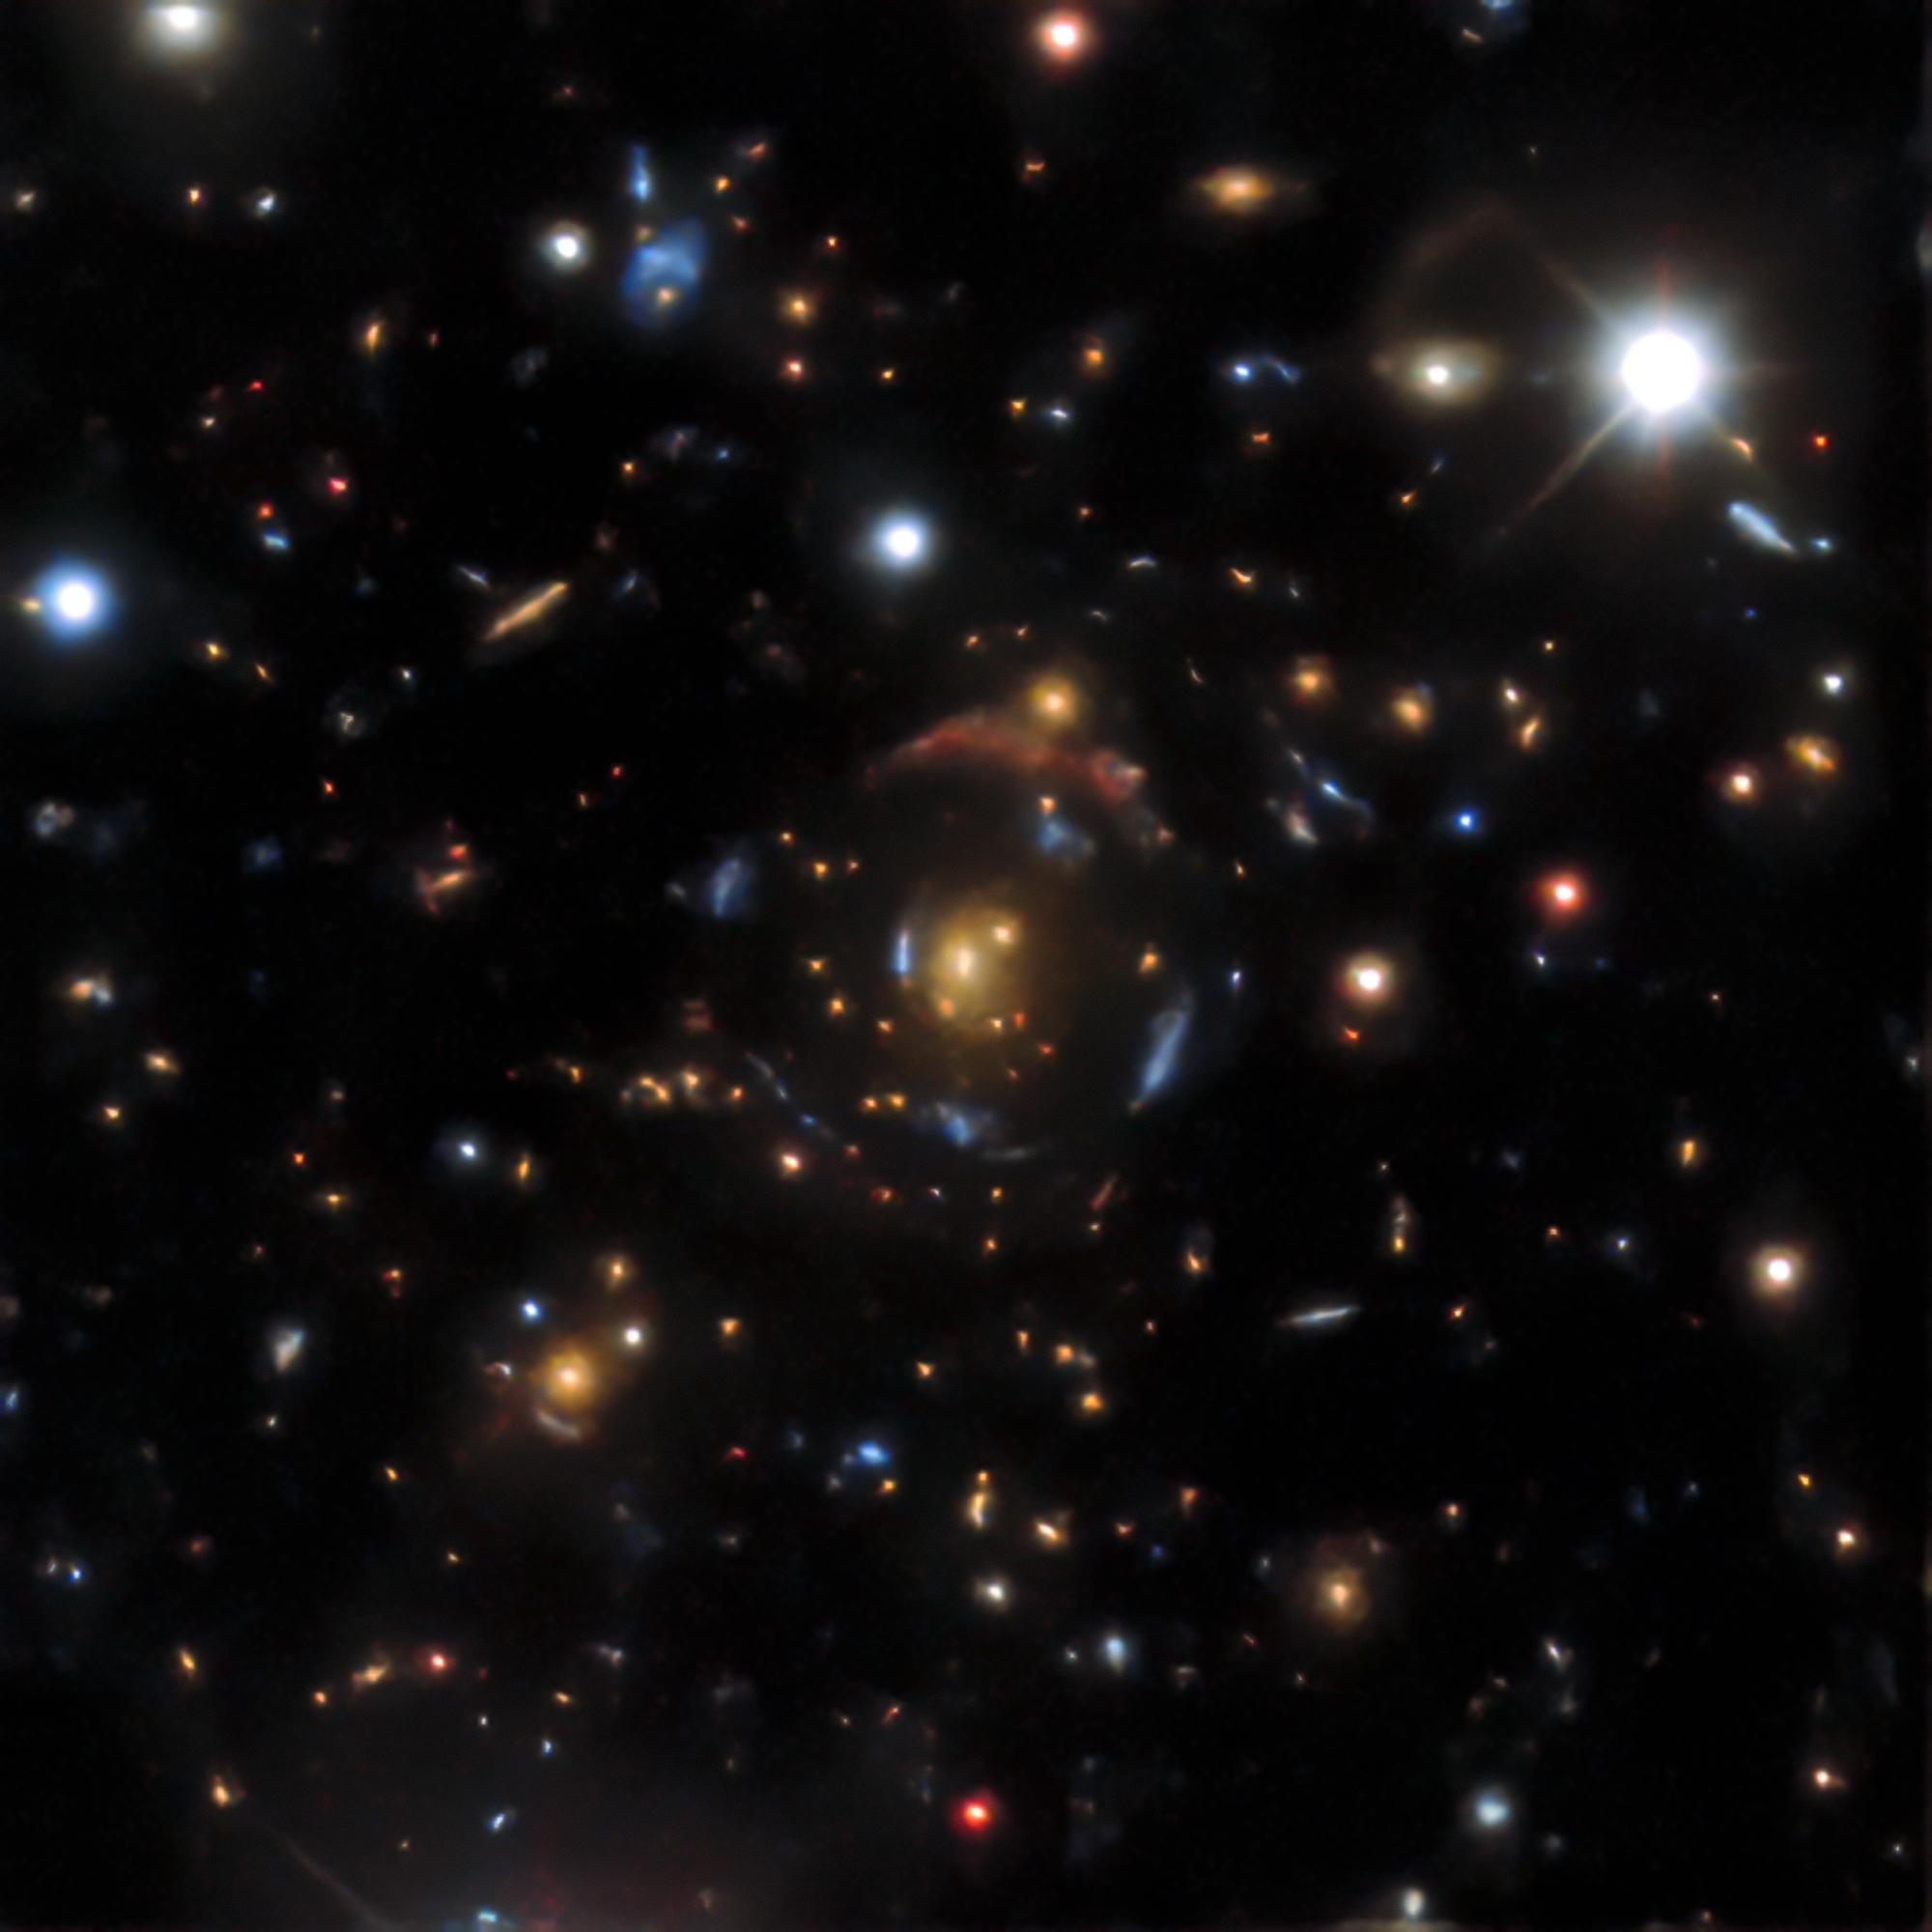

Gravitational lens found in the DESI Legacy Surveys data

An example of a gravitational lens found in the DESI Legacy Surveys data. There are four sets of lensed images in DESI-090.9854-35.9683, corresponding to four distinct background galaxies — from the outermost giant red arc to the innermost bright blue arc, arranged in four concentric circles. All of them are gravitationally warped — or lensed — by the orange galaxy at the very center.

Credit: DESI Legacy Imaging Surveys/LBNL/DOE & KPNO/CTIO/NOIRLab/NSF/AURA